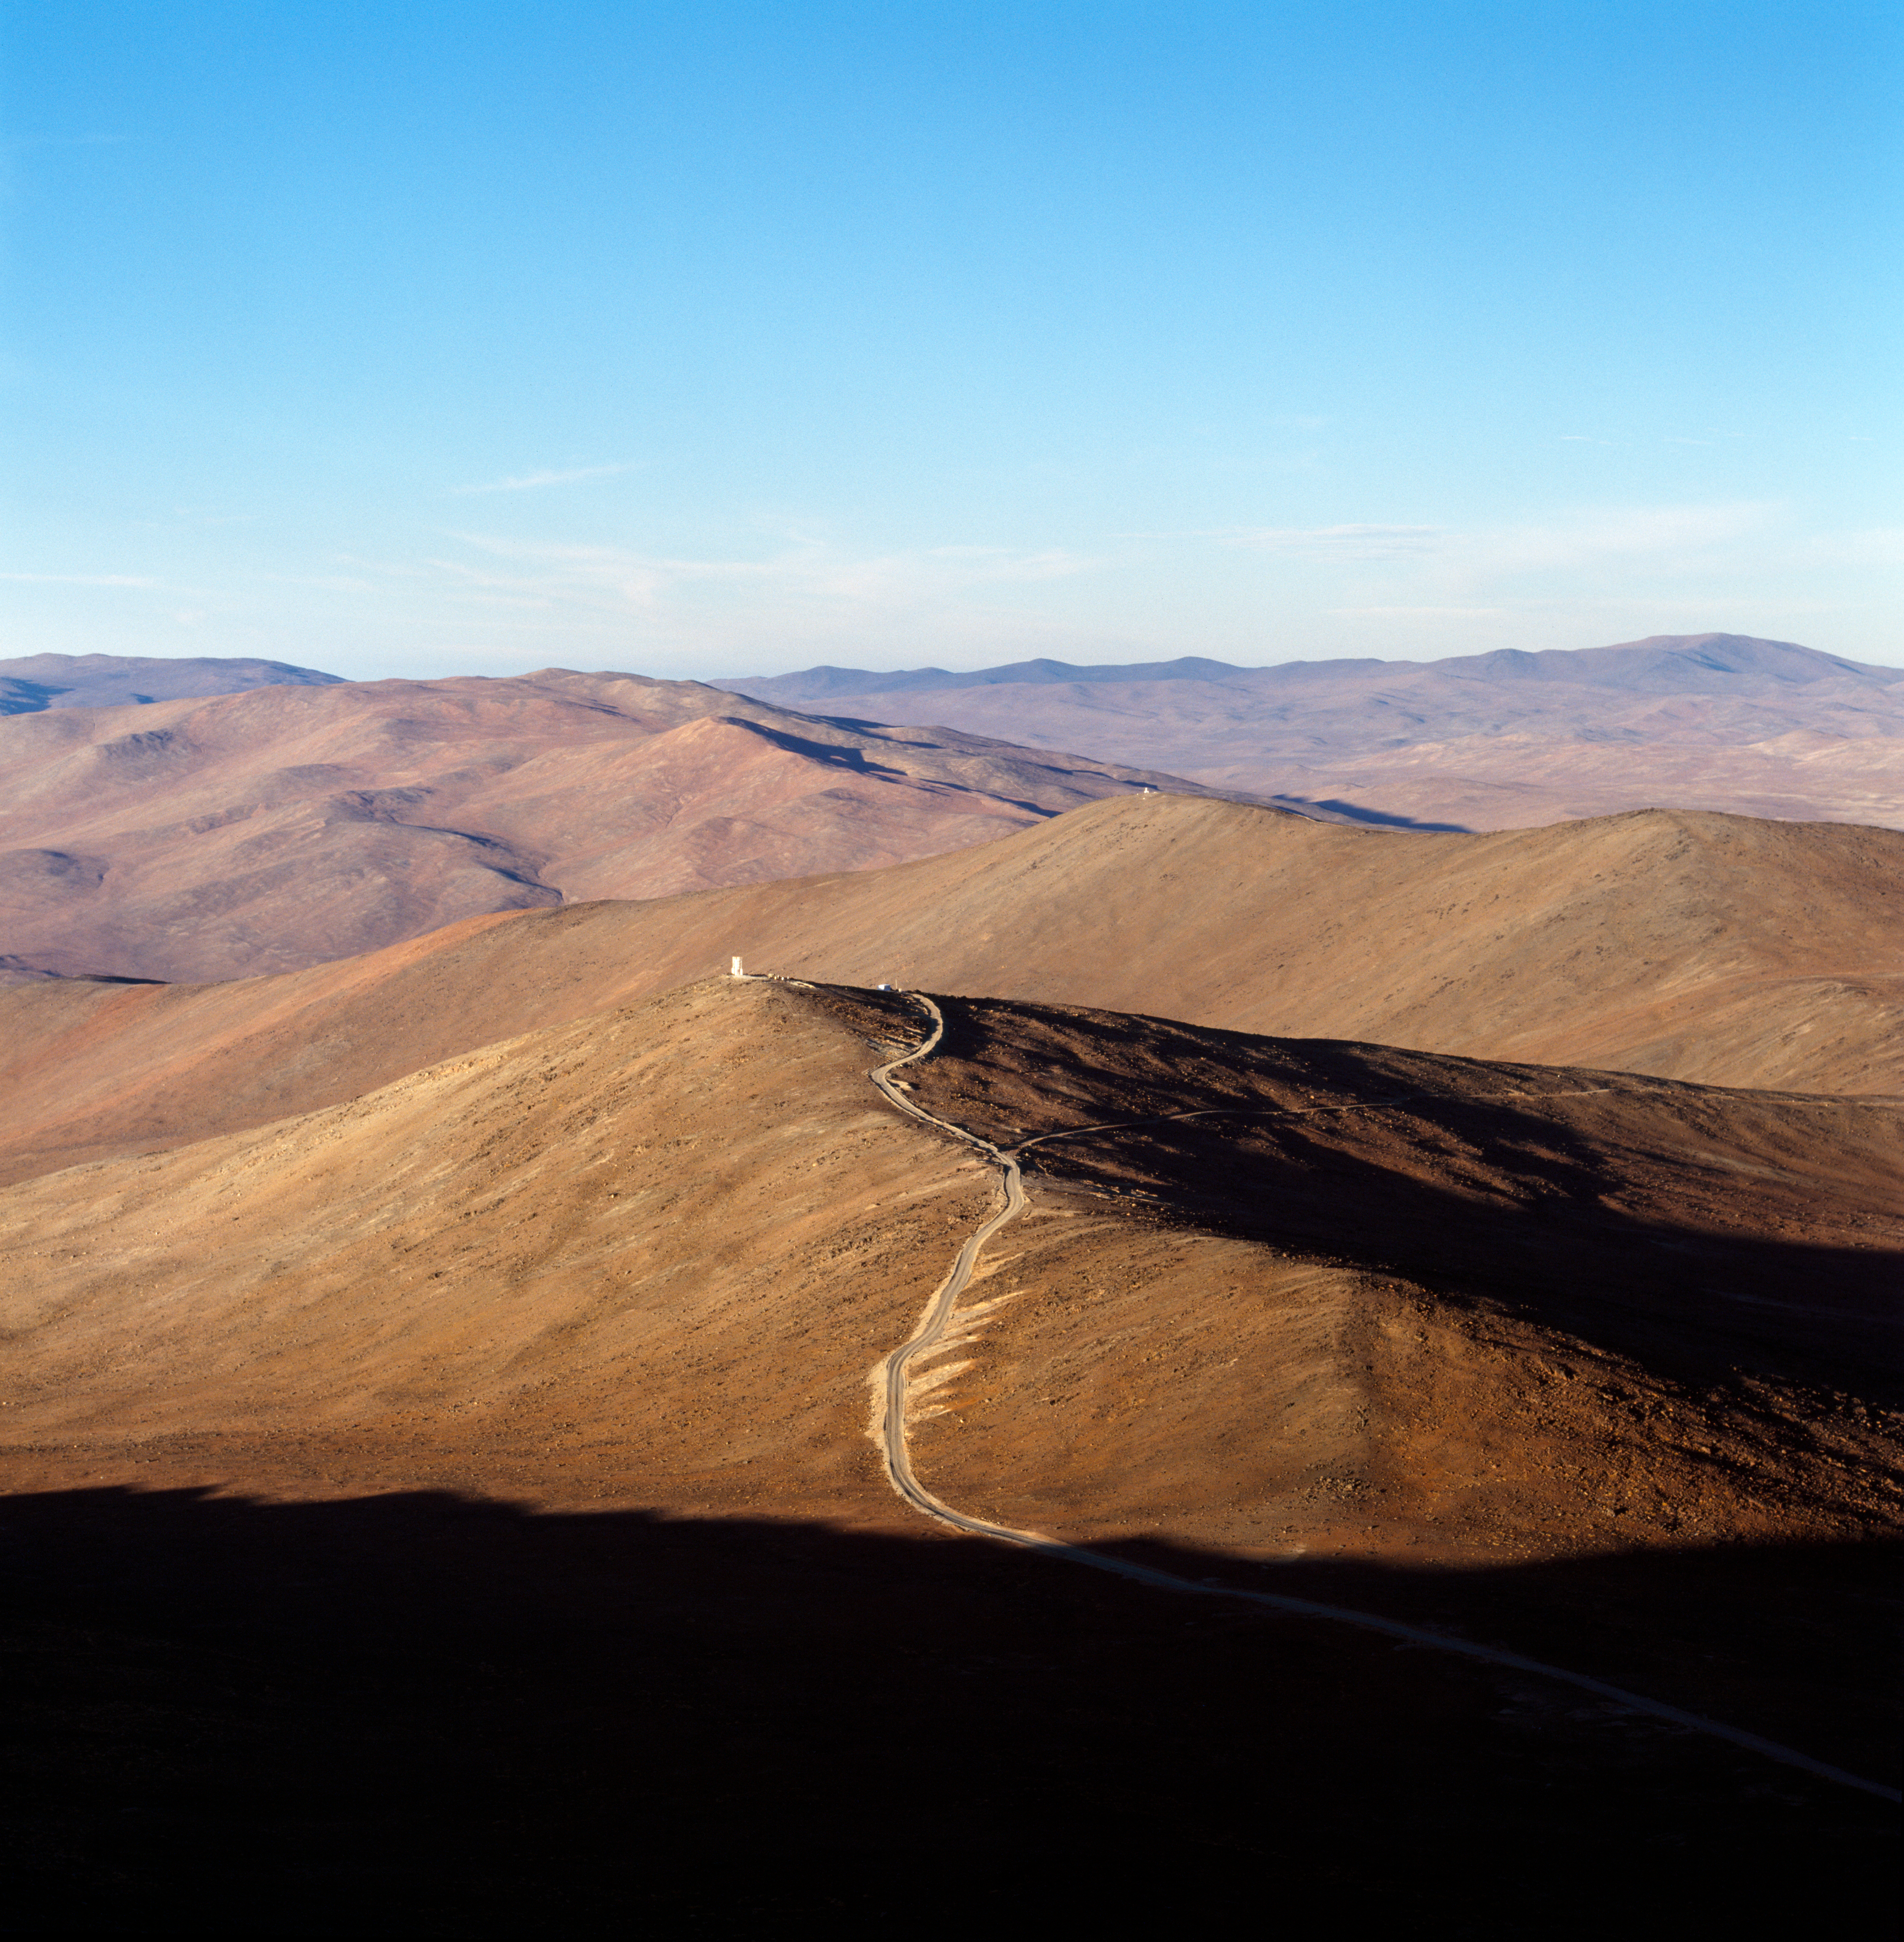

Mount Paranal

A view of mount Paranal in the Chilean Atacama desert. The image was obtained in December 2000.

Credit: ESO